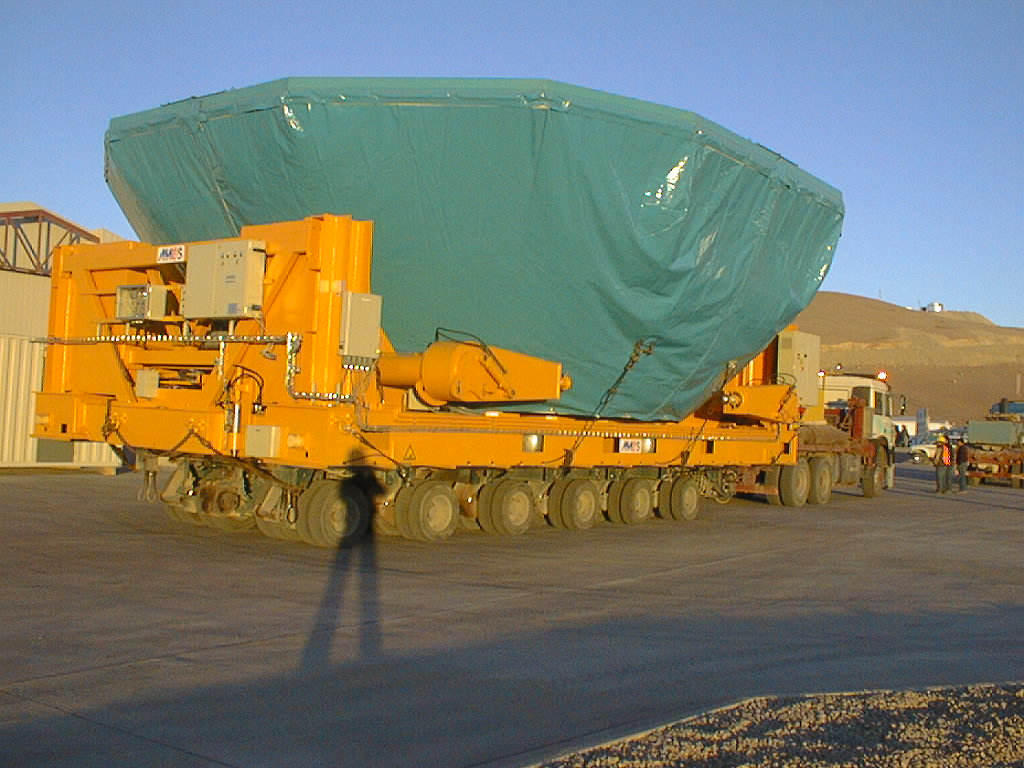

Mirror installation work at Paranal Observatory

The M1 cell with the concrete mirror (under a protective cover), in front of the Mirror Maintenance Building (MMB) at the base camp of the Paranal Observatory. (Photo obtained on March 3, 1998).

Credit: ESO